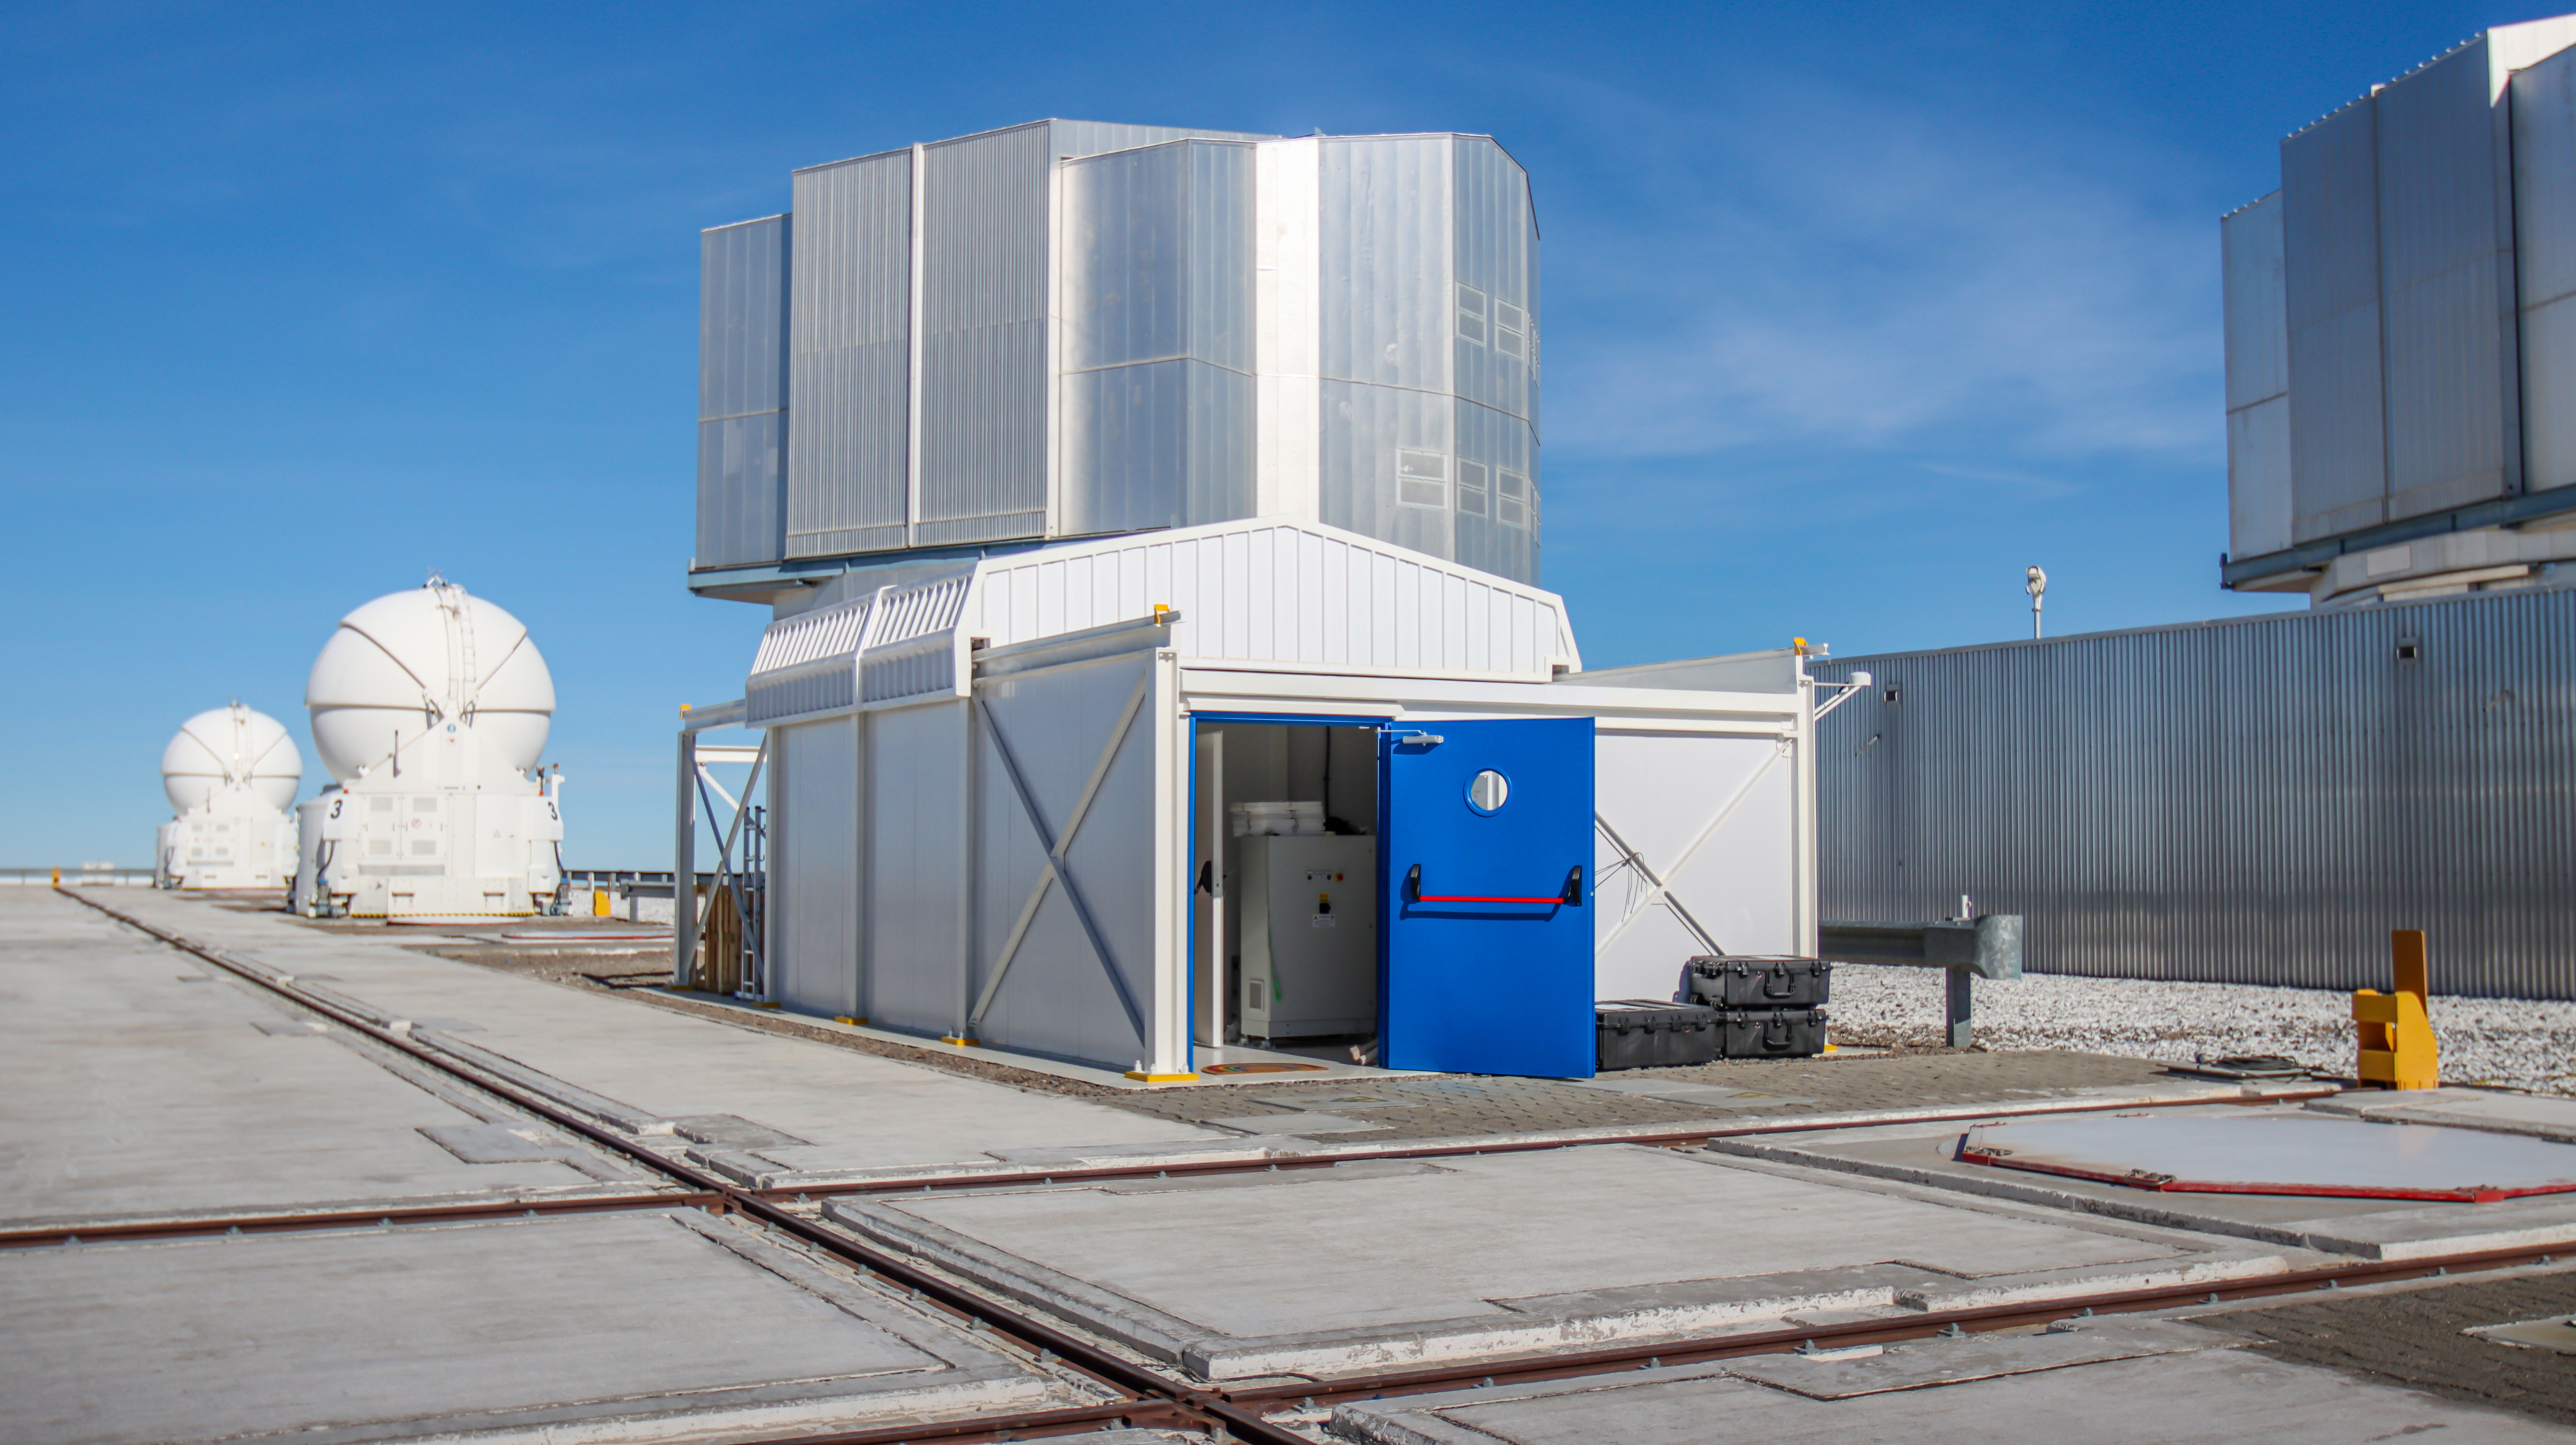

The PoET dome

This white hut is the dome of the Paranal solar ESPRESSO Telescope (PoET). Its roof opens by sliding along rails, allowing the telescope inside to point at the Sun. The sunlight it collects is redirected via optical fibres to ESO’s ESPRESSO instrument, located in the low building behind the hut. ESPRESSO is a high-resolution spectrograph, normally fed with light from distant stars collected by one or several of the 8-m units of ESO’s Very Large Telescope (VLT), hosted inside the grey domes seen here in the background. PoET on the other hand will feed ESPRESSO with sunlight, allowing astronomers to study the Sun with the same level of detail they study other stars.

Credit: ESO